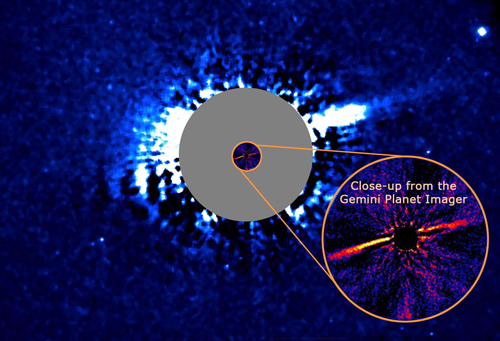

HD 106906 Disk with the Gemini Planet Imager

University of California Berkeley astronomer Paul Kalas and Abhijith Rajan (Arizona State University) kicked things off with a summary of their team’s work entitled “Resolving the HD 106906 Disk with the Gemini Planet Imager.” See the UC Berkeley press release.

Credit: International Gemini Observatory/NOIRLab/NSF/AURA